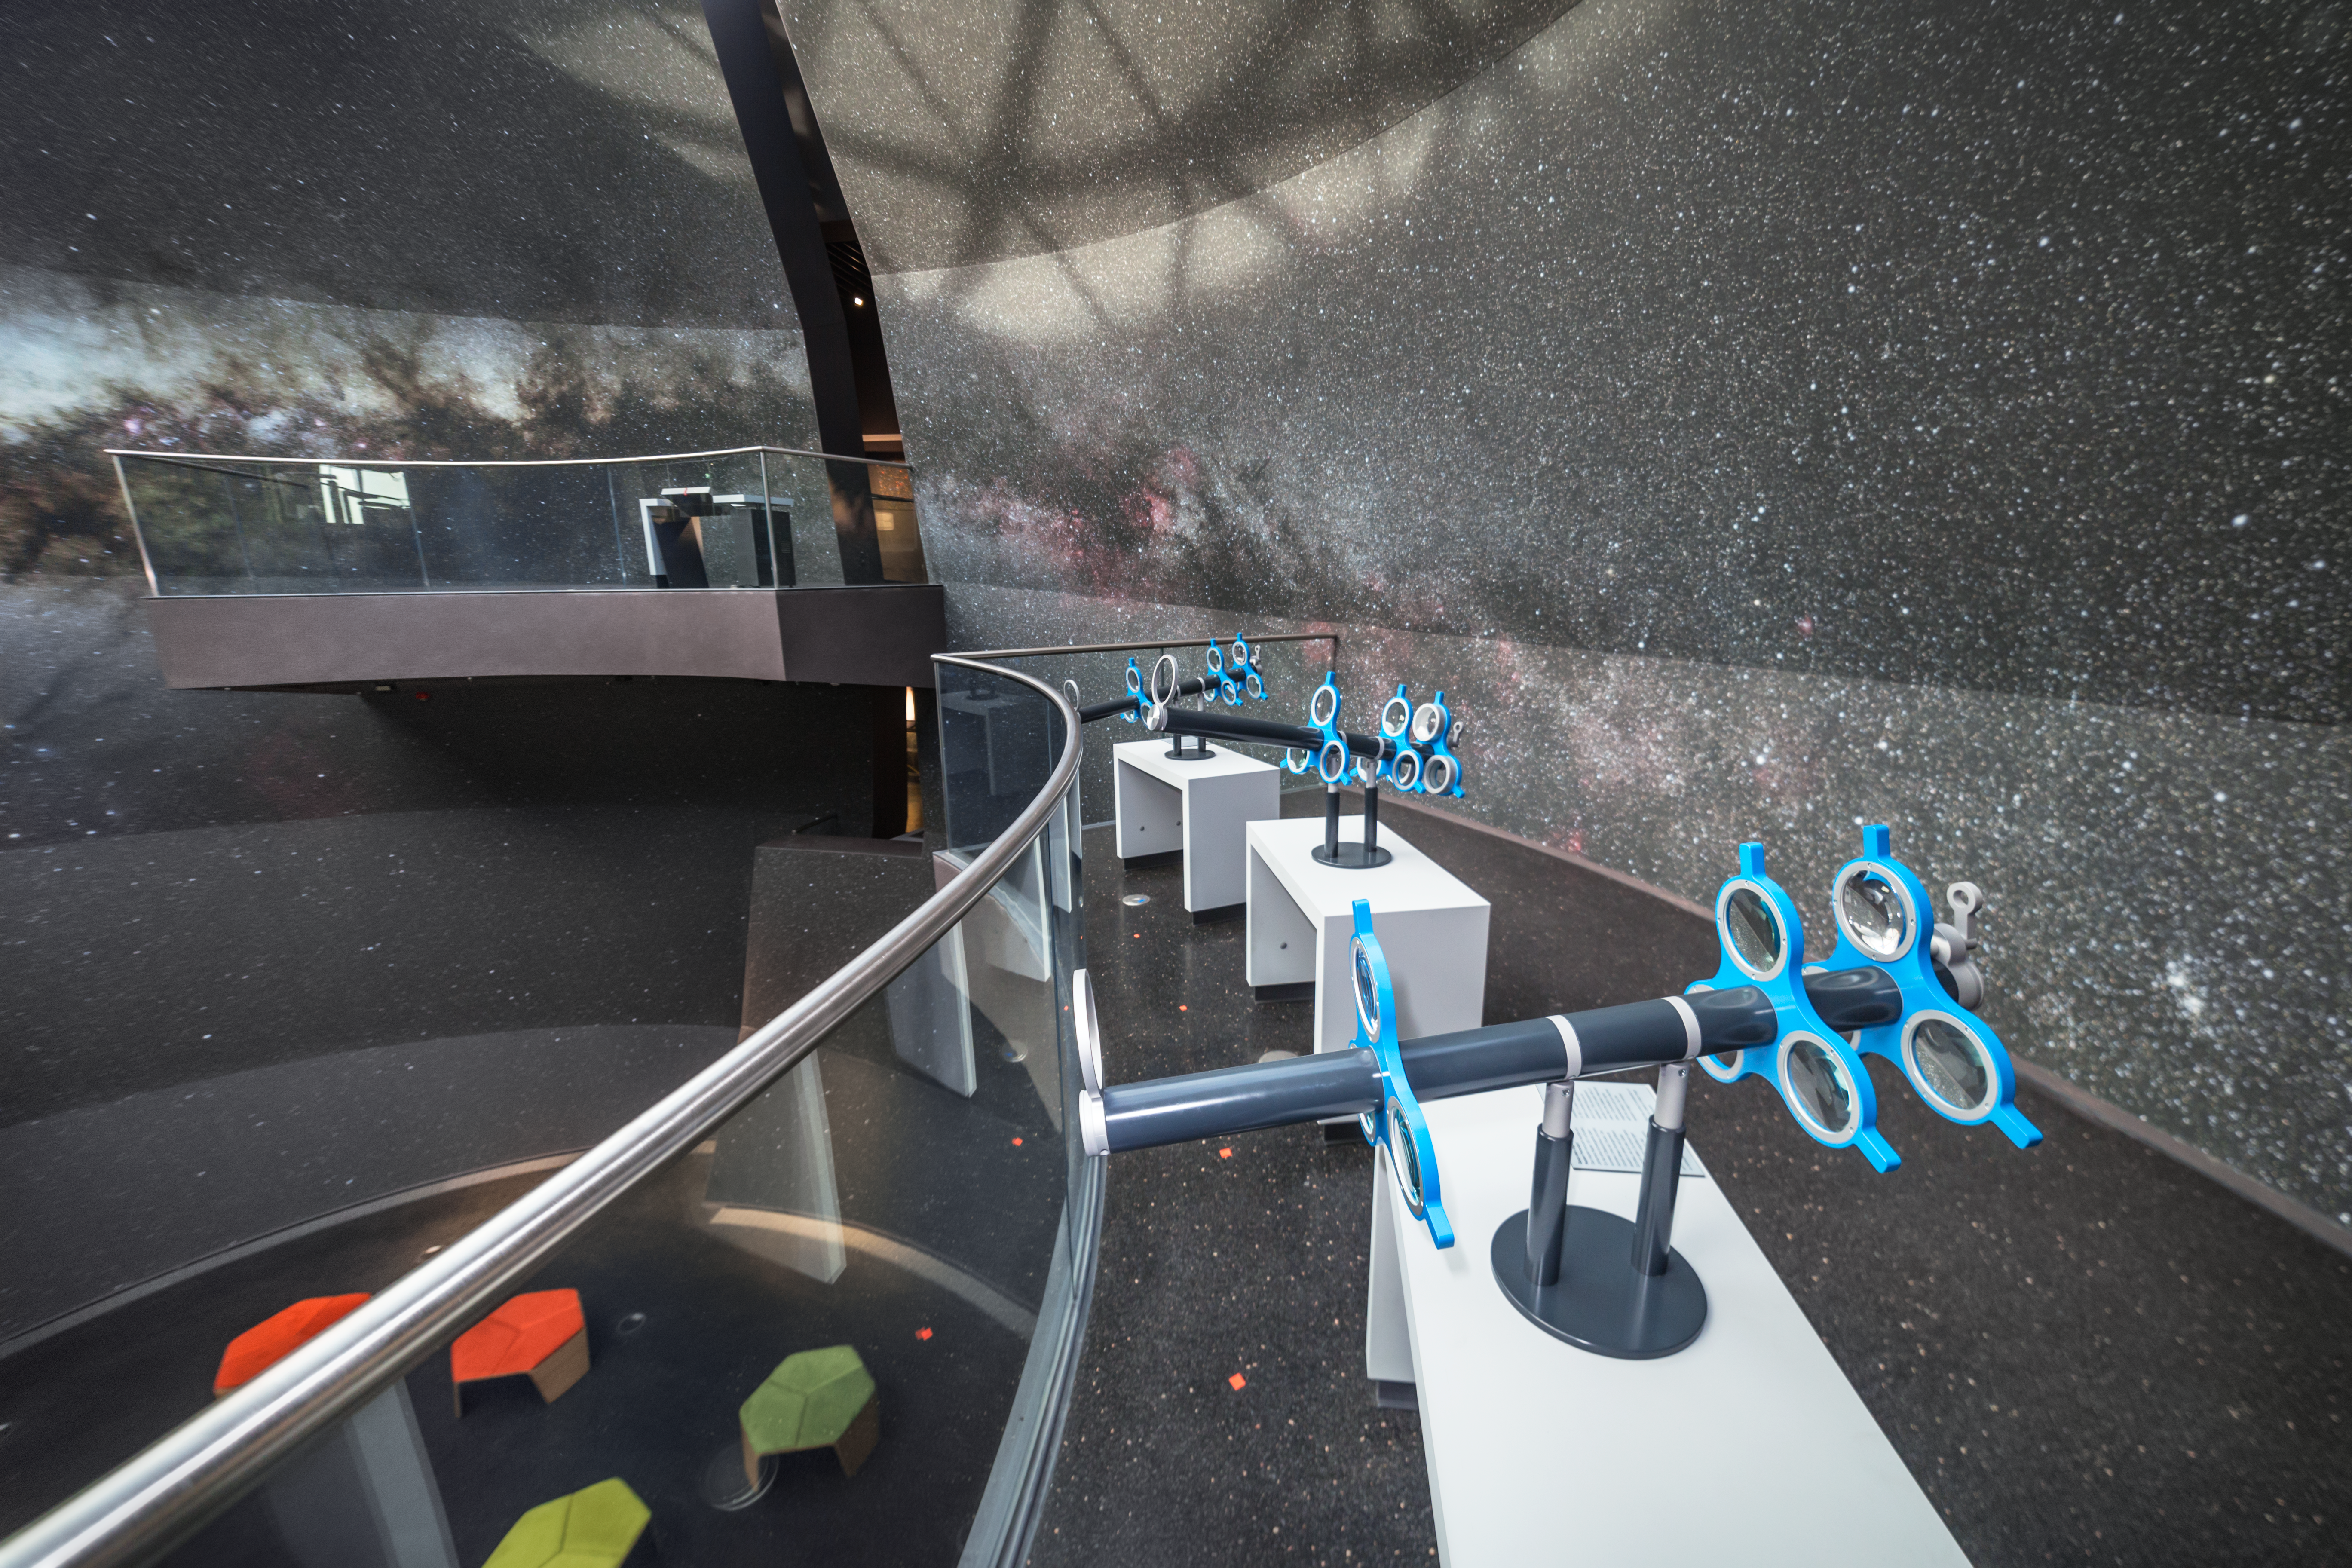

Make your own telescope in the Void

This hands-on station of the exhibition The Living Universe in the ESO Supernova Planetarium & Visitor Centre allows you to create your own telescope. Rotate the lenses to obtain a different magnification and view the Milky Way that covers the walls of the Void.

Credit: ESO/P. Horálek